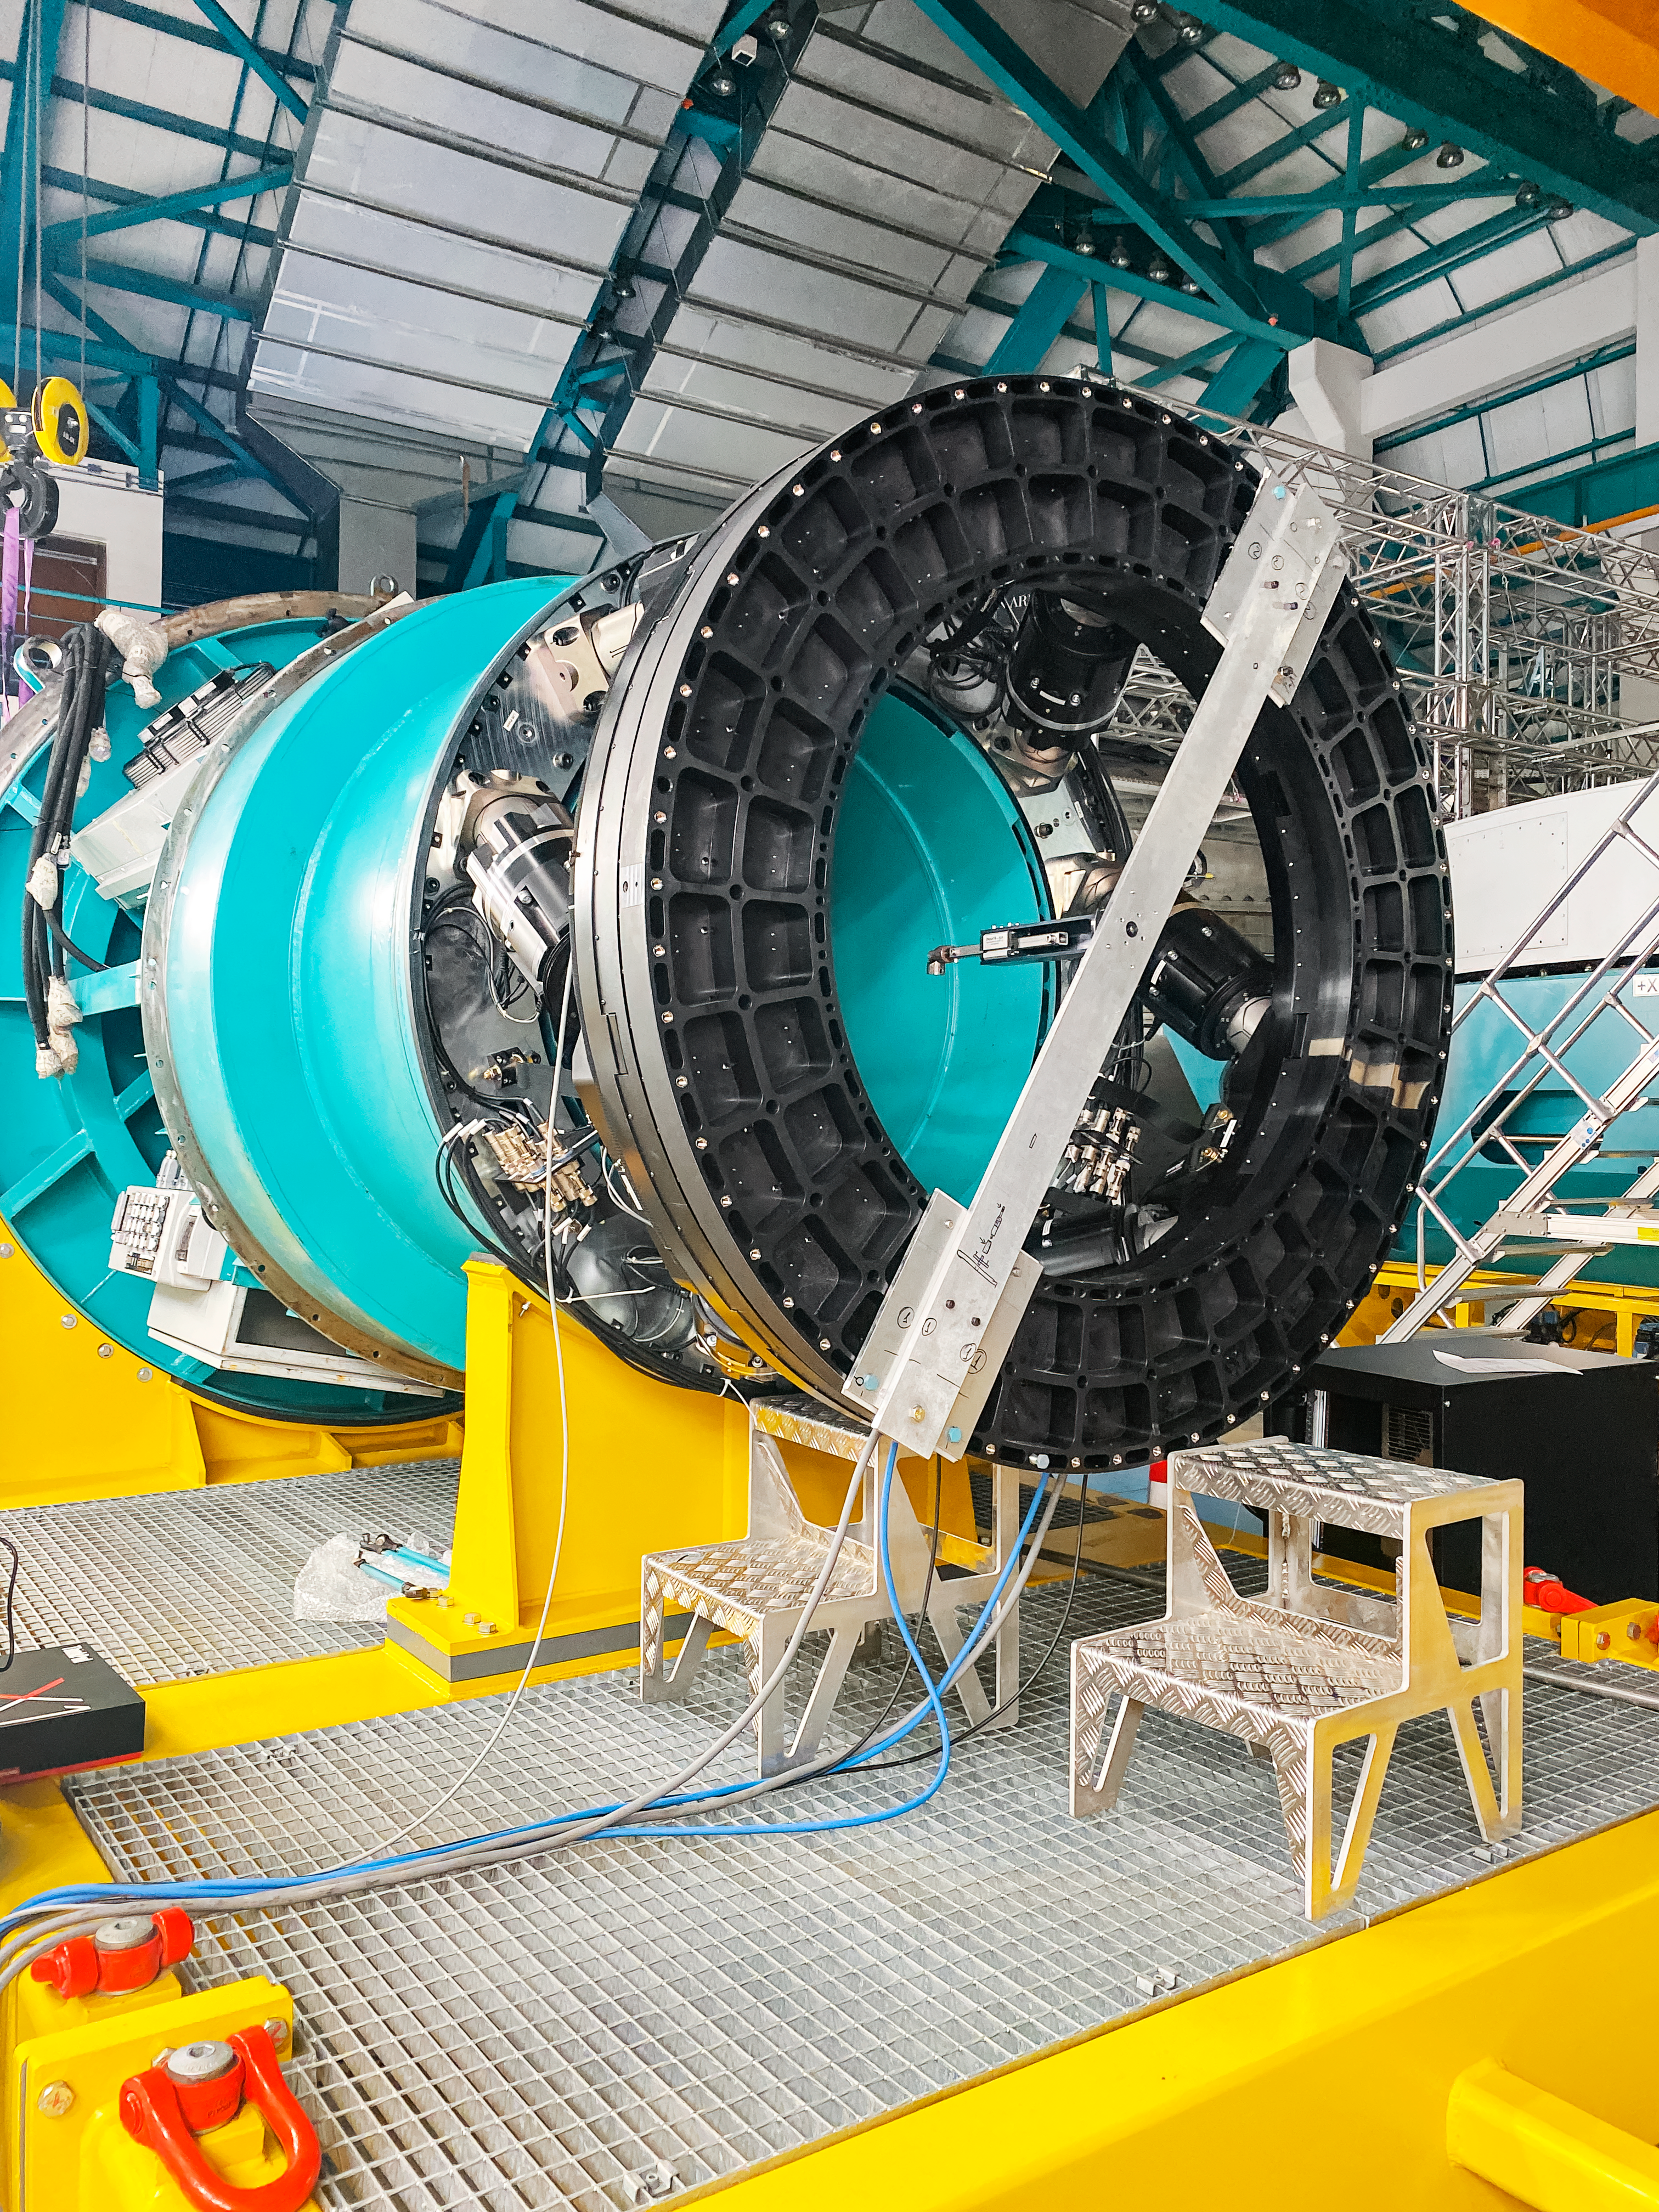

Camera Rotator Integration Work

The Telescope and Site team and System Integration, Test & Commissioning team from LSST, along with personnel from vendor Tekninker, have had success with early integration activities on the summit in recent weeks. The Camera Cable Wrap, the rotator, and the pointing component have been integrated together through the latest version of the Service Abstraction Layer (SAL) for testing. SAL is the intermediary between high-level software control and the hardware. The team identified minor operational restrictions, which will be addressed before the next round of testing, but in general the subsystems are working together well.

Credit: Rubin Observatory/NSF/AURA